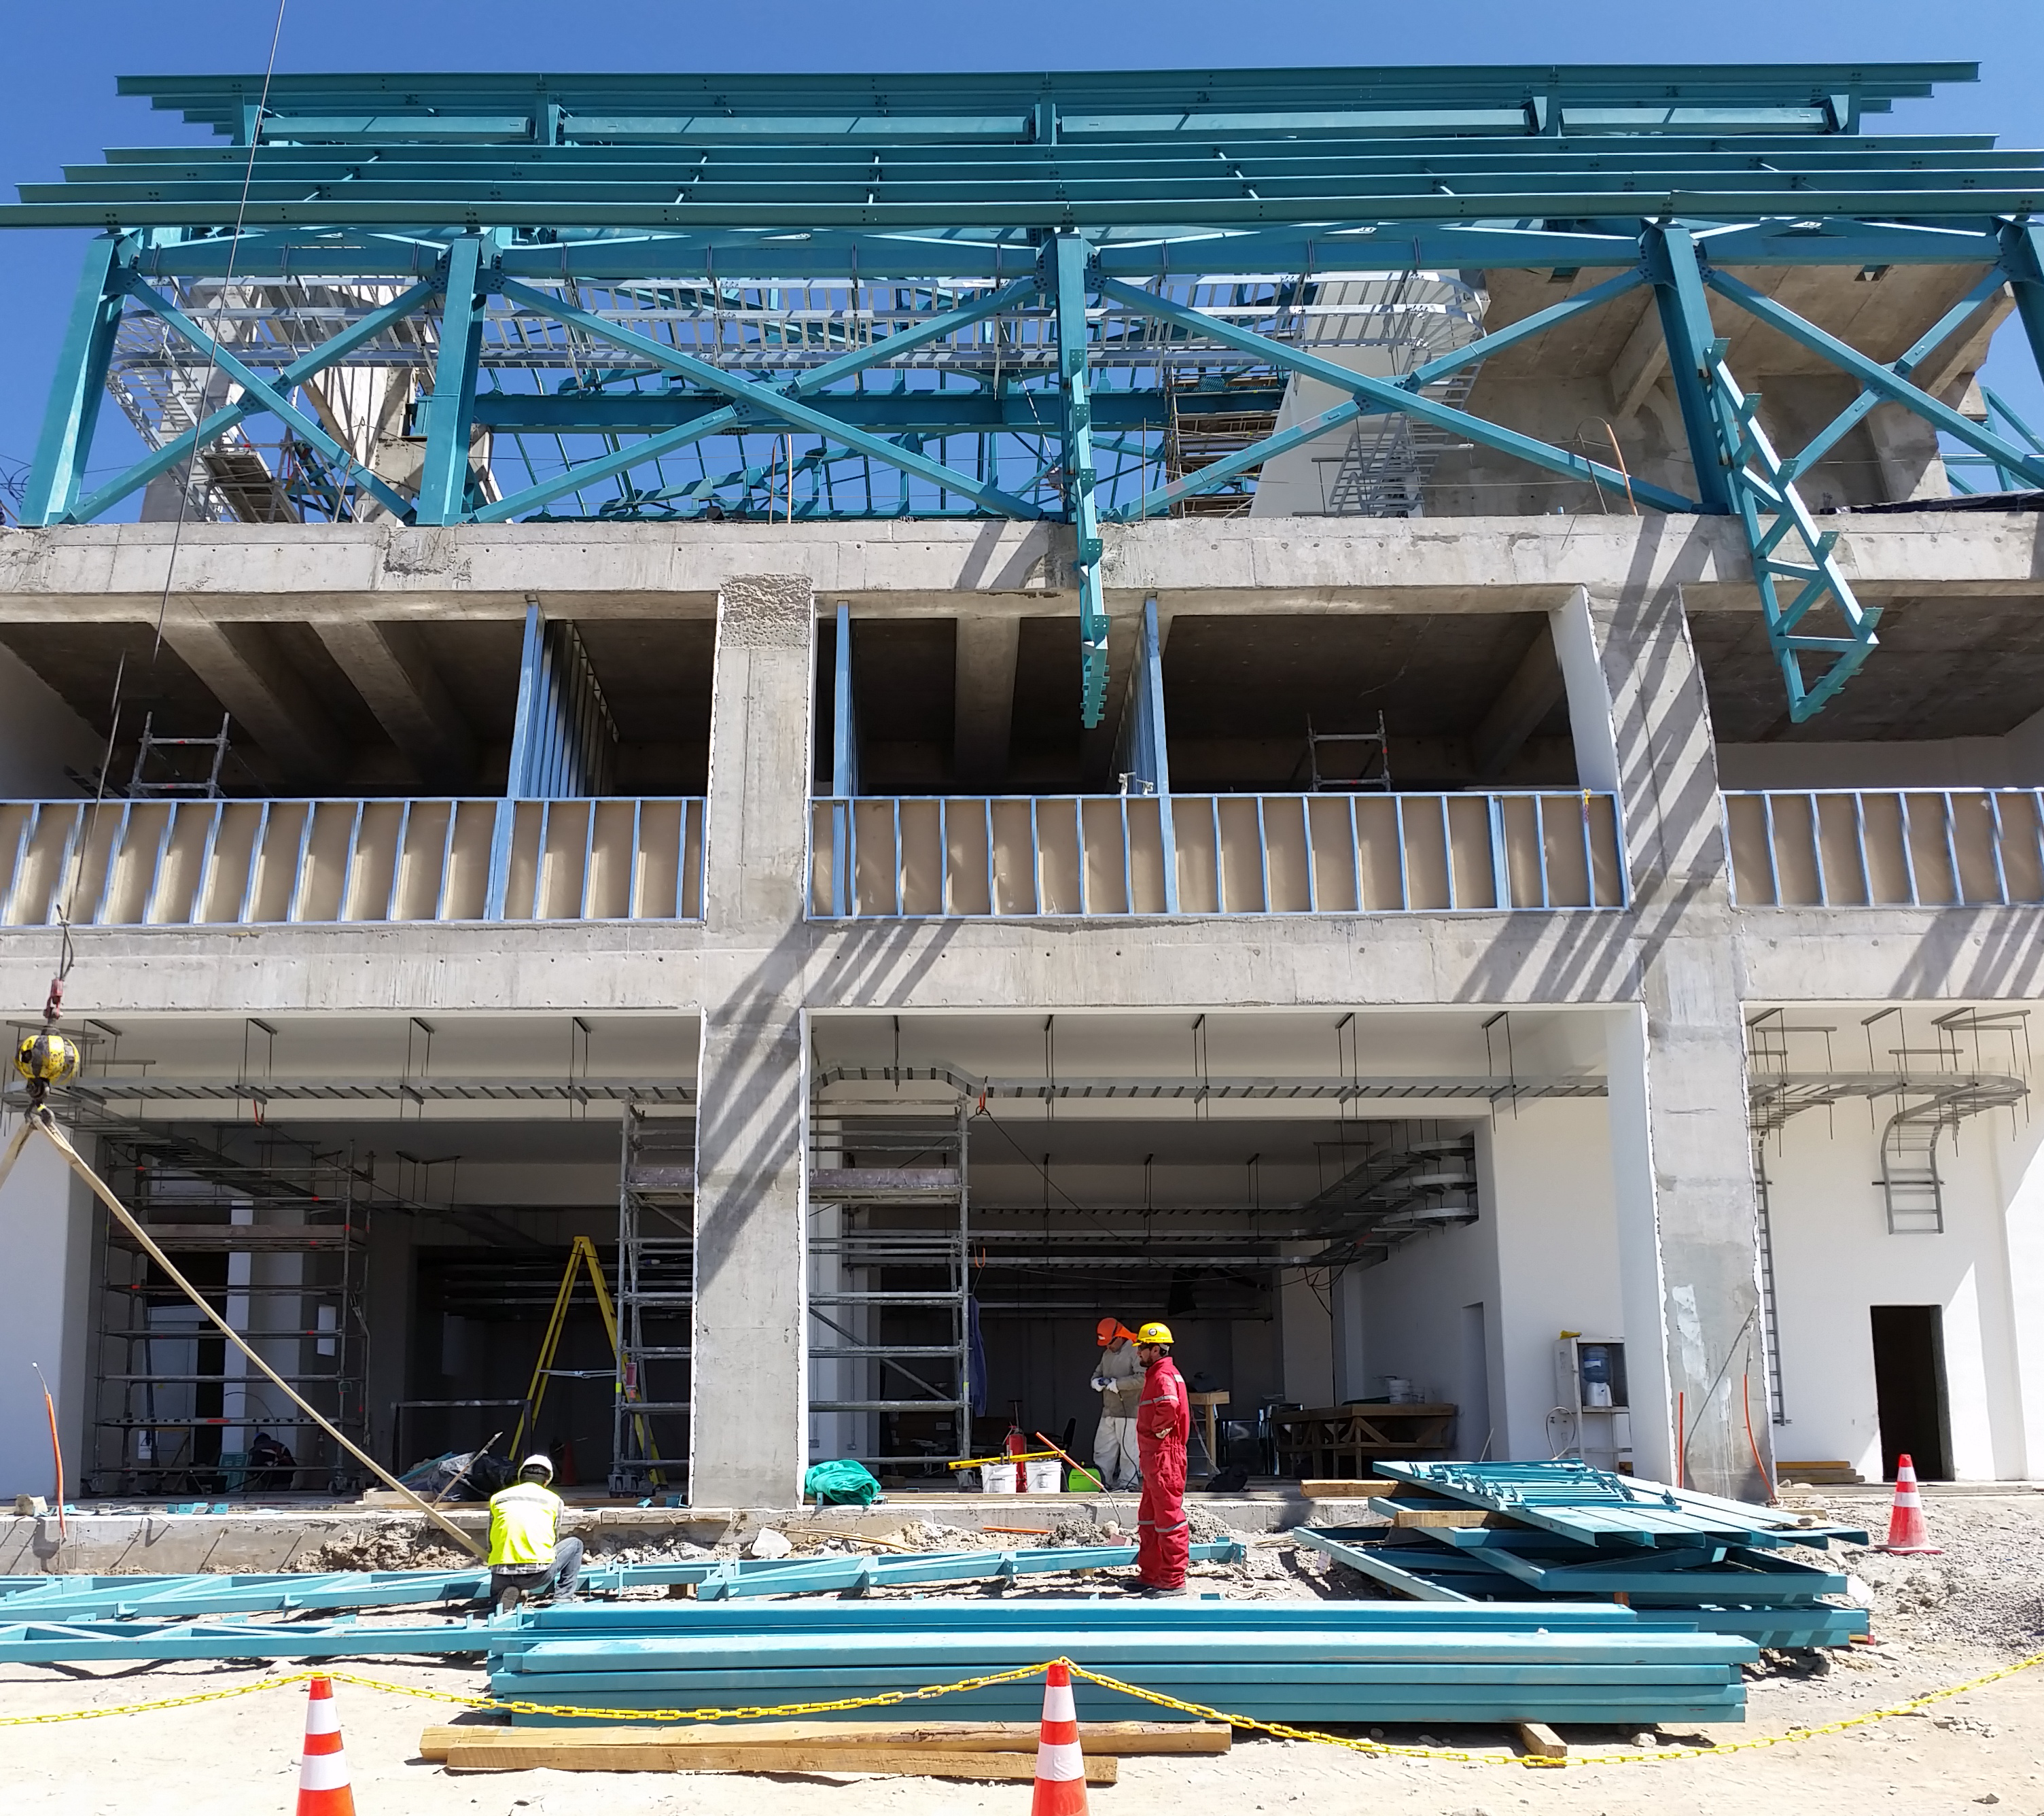

View from directly in front.

View from directly in front.

Credit: Rubin Observatory/NSF/AURA